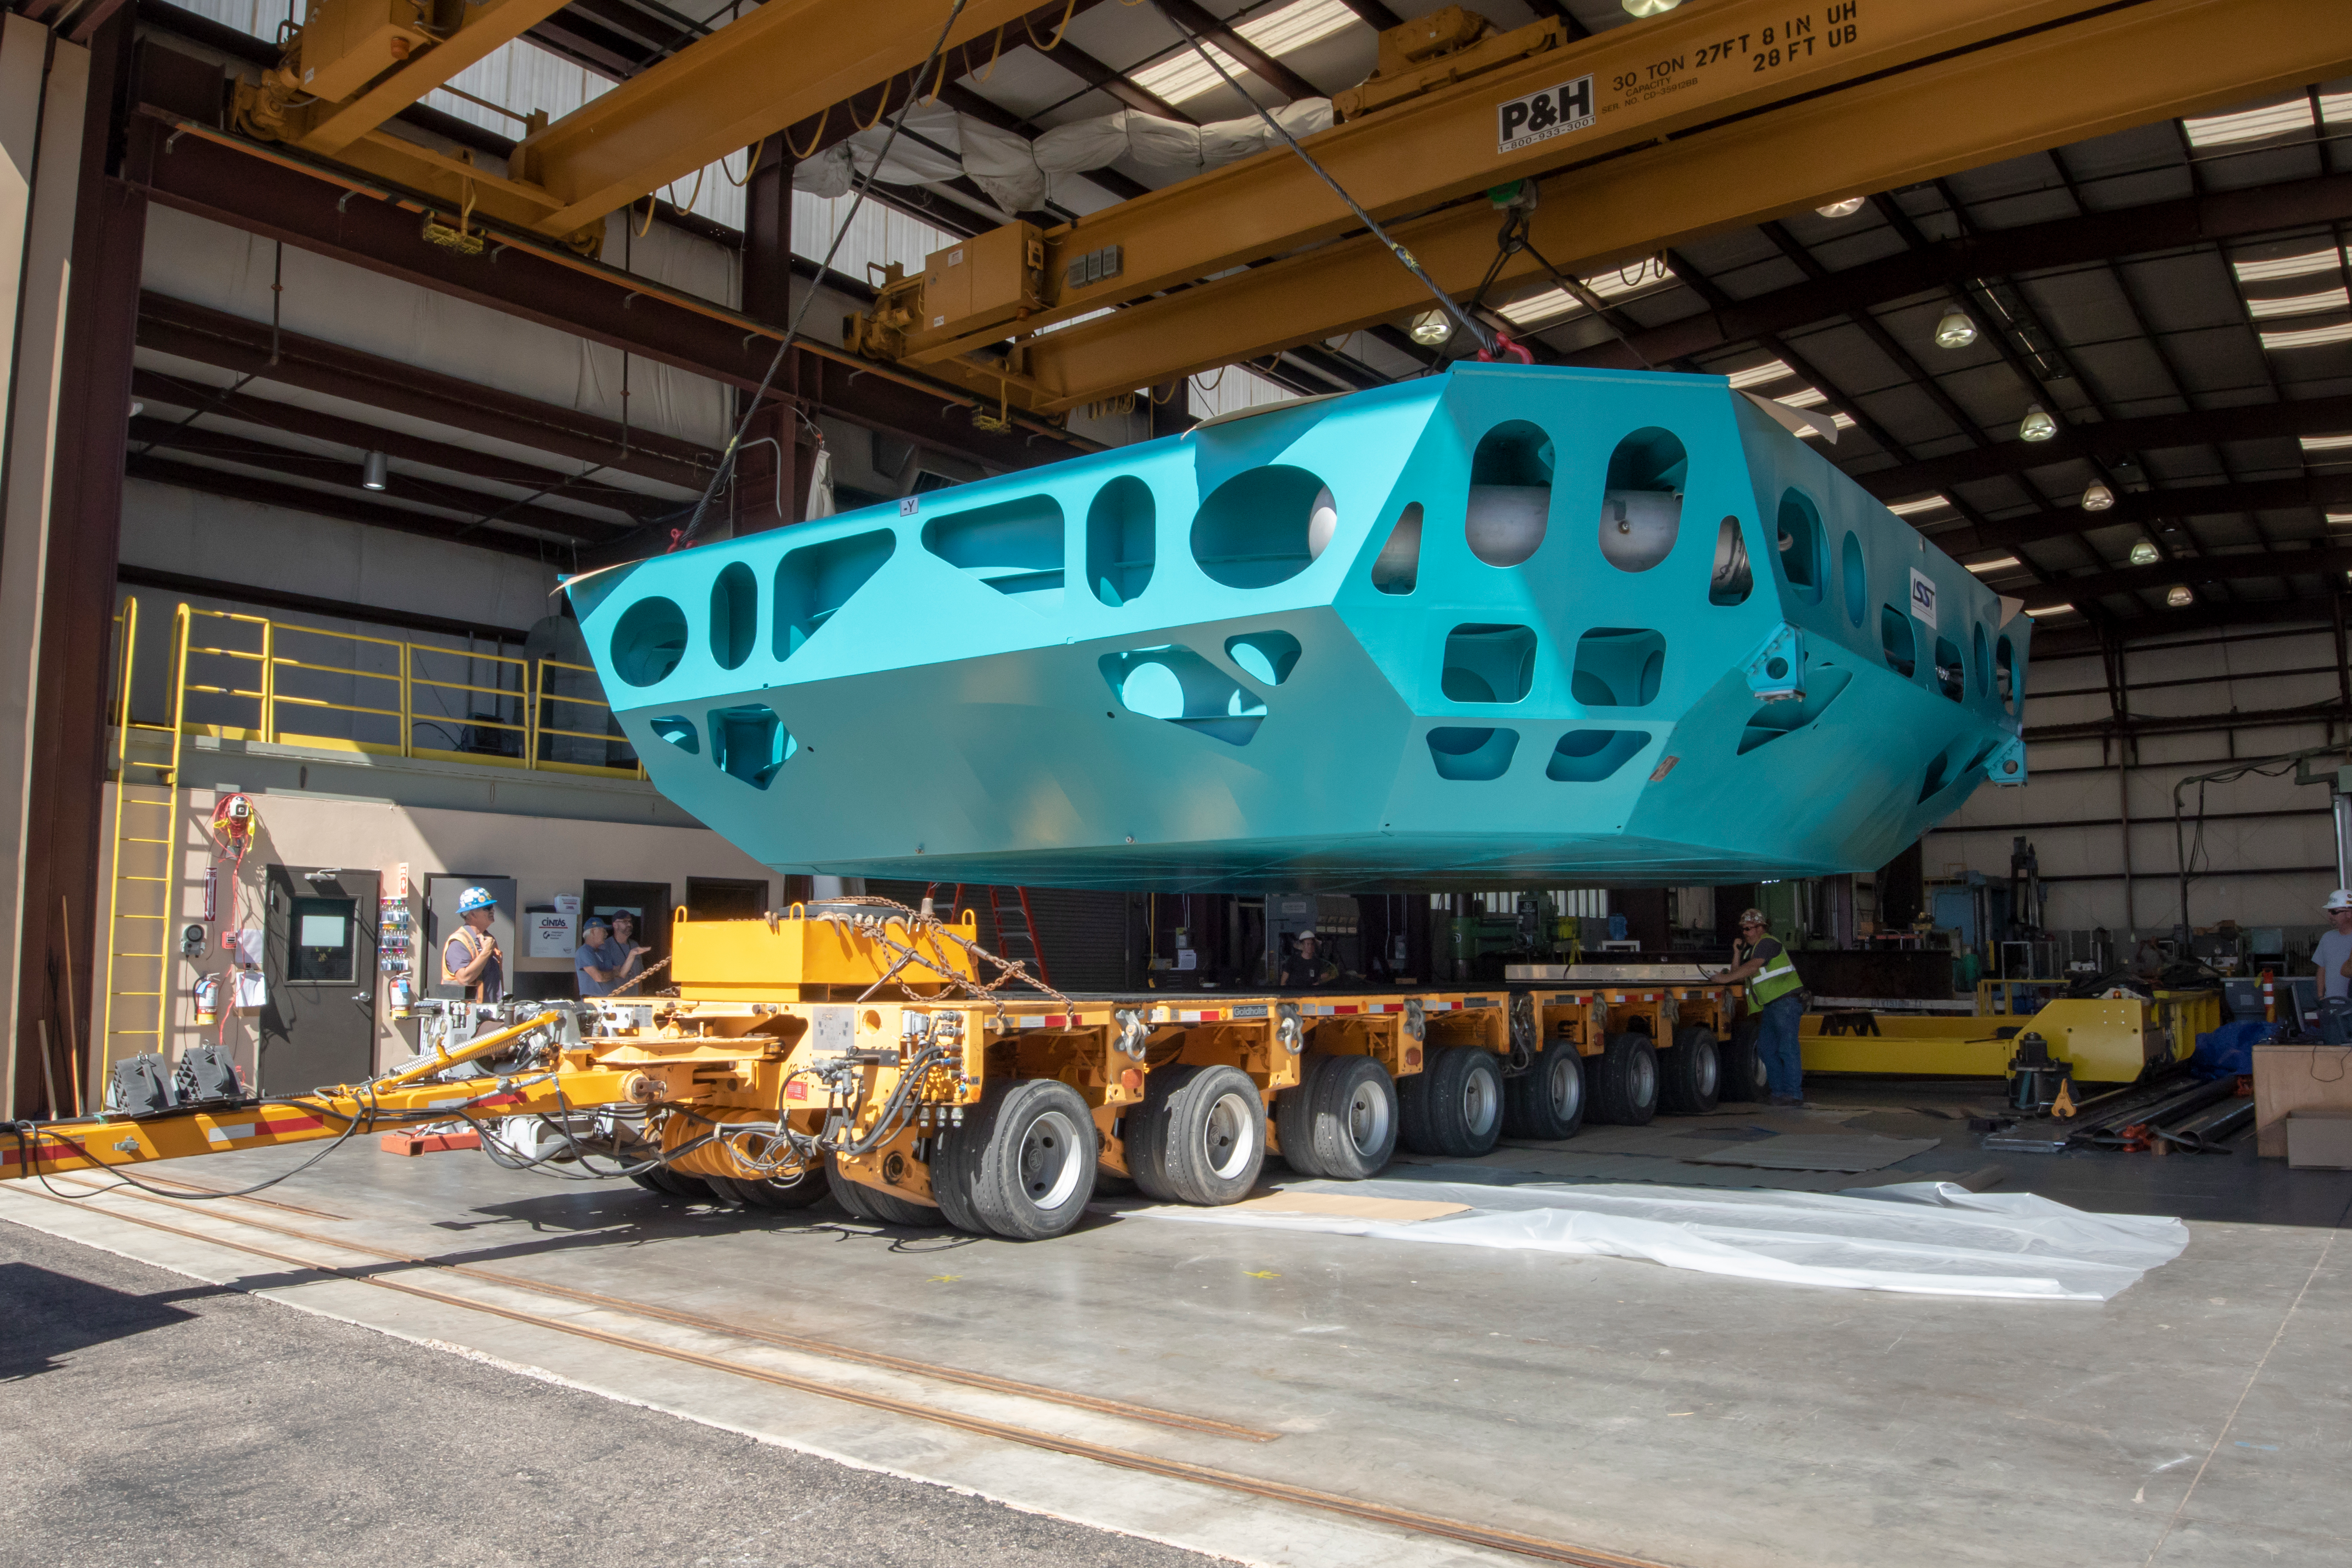

M1M3 Cell Loaded for Move

The Primary/Tertiary Mirror (M1M3) Cell Assembly is loaded onto a truck at CAID Industries on October 9, 2018, in preparation for its move to the Richard F Caris Mirror Lab.

Credit: Rubin Observatory/NSF/AURA